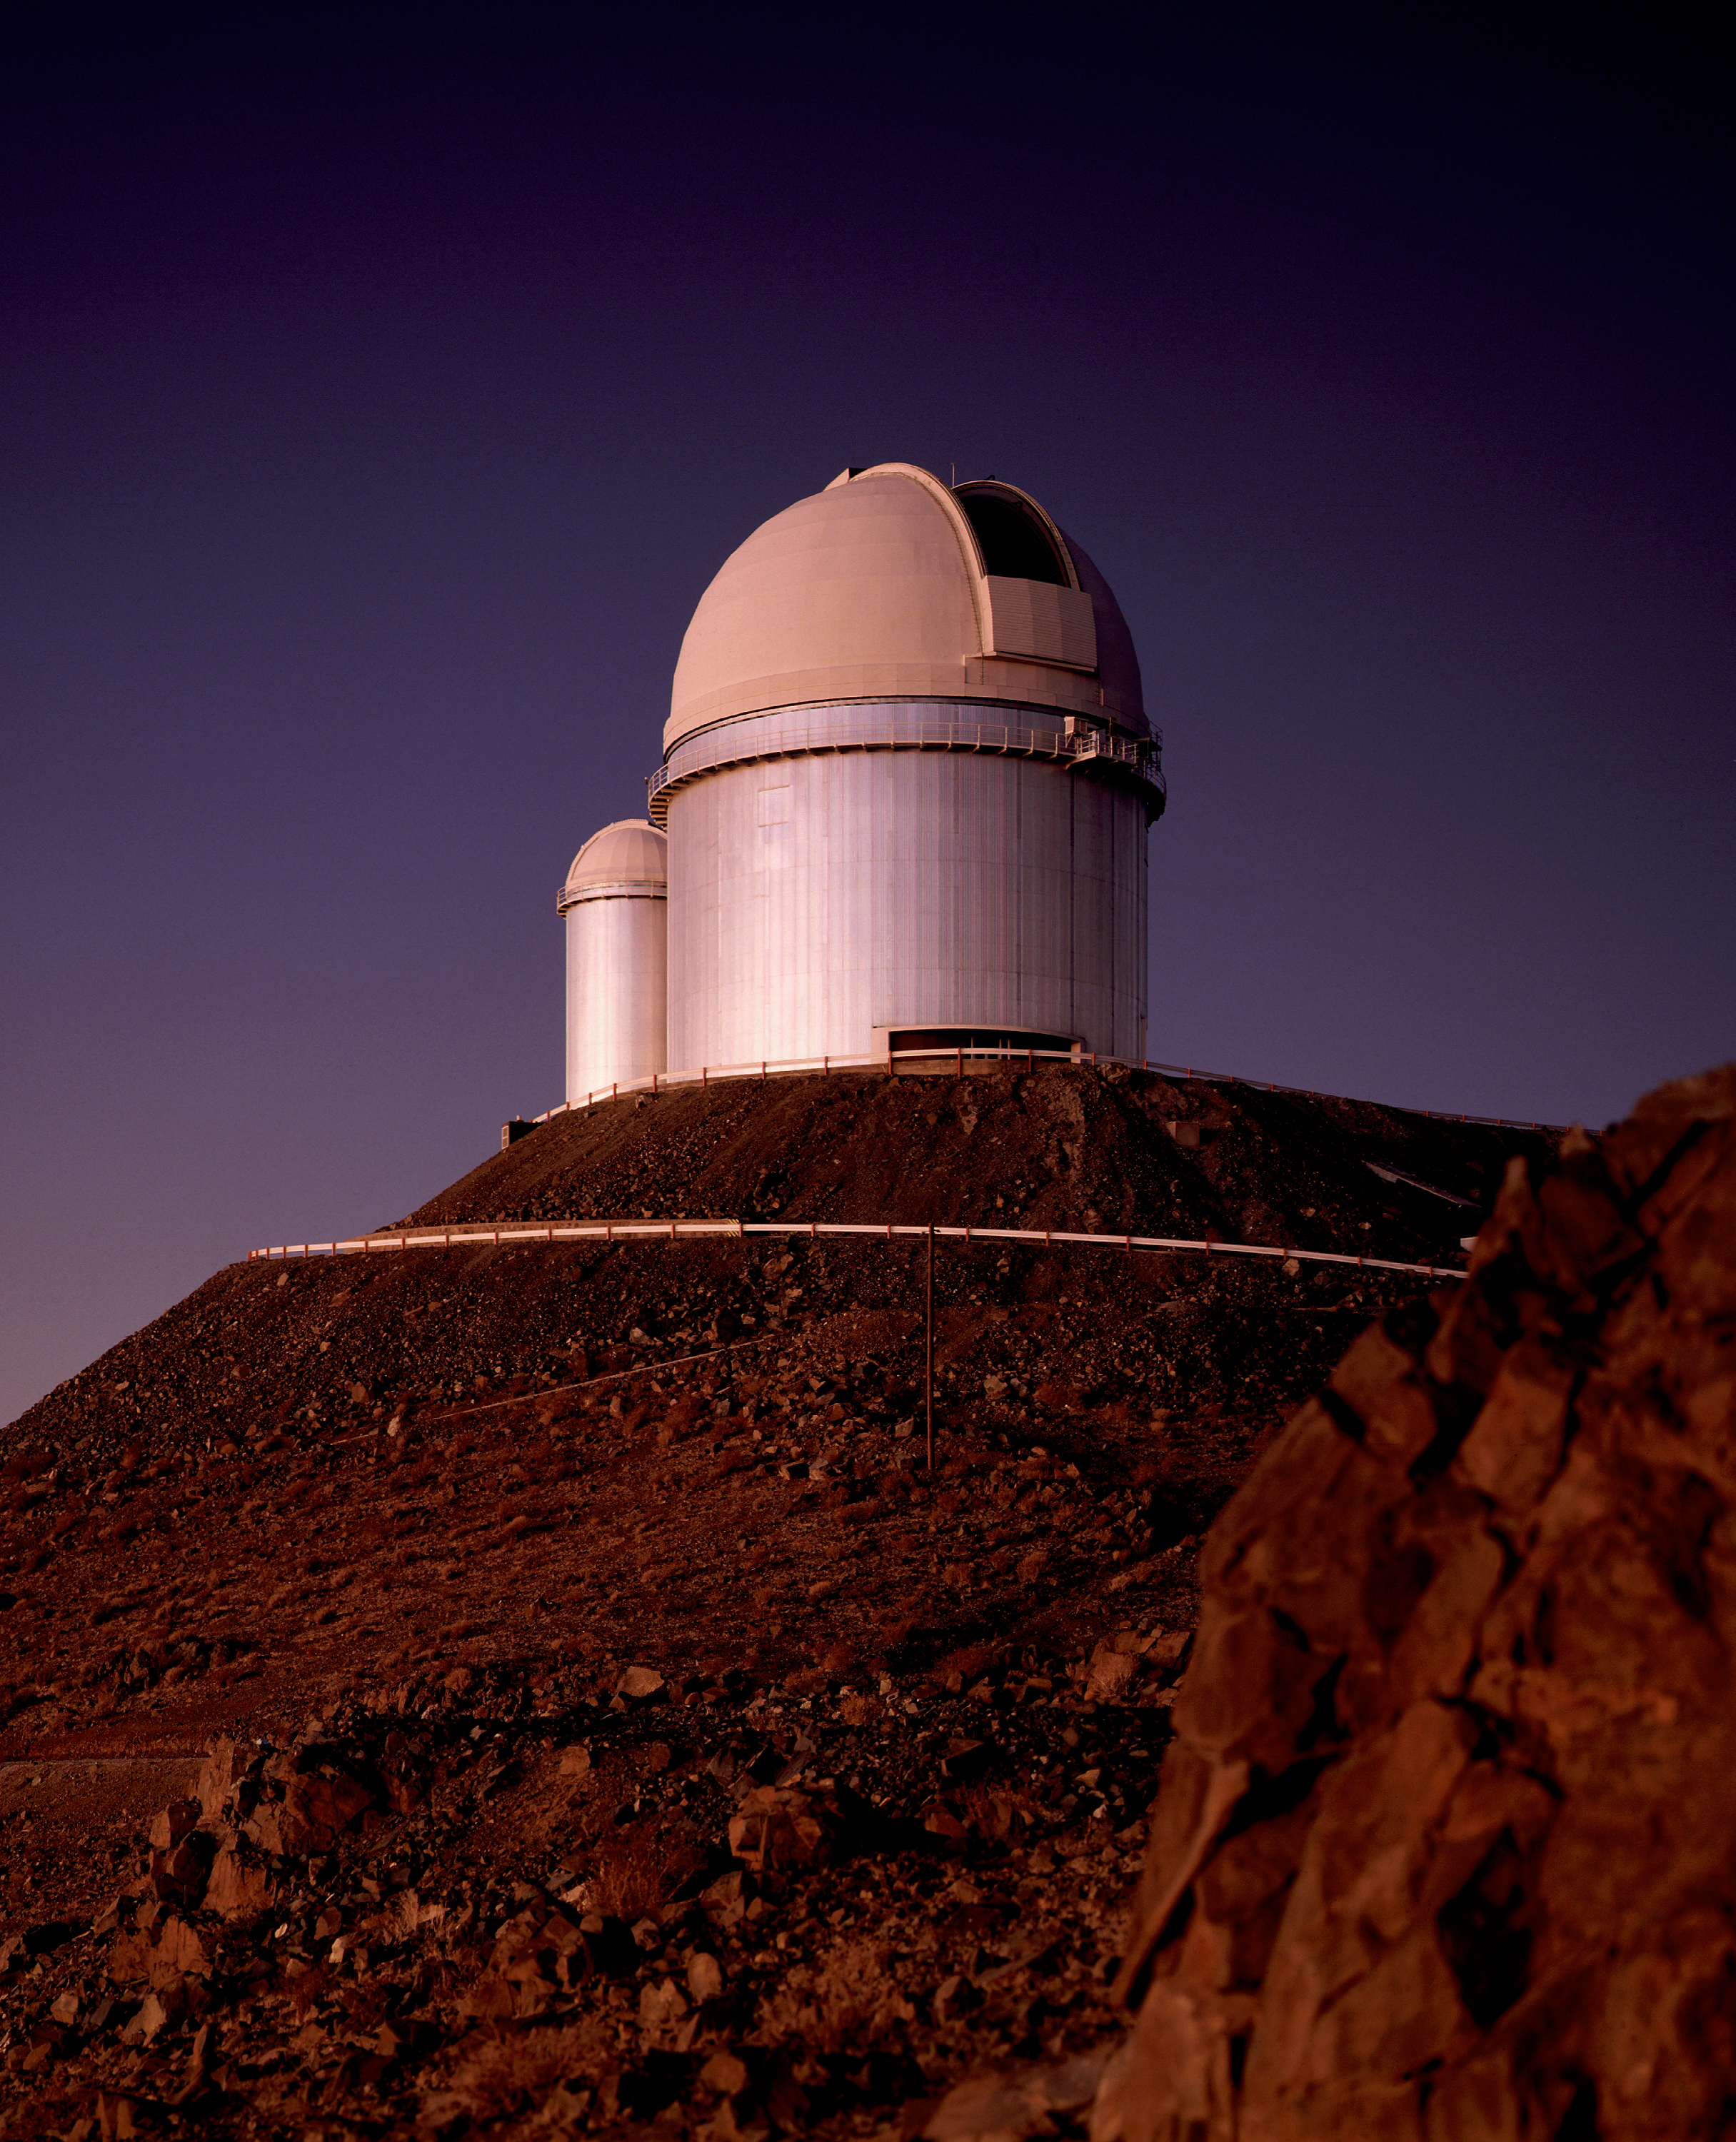

ESO 3.6-metre telescope – the dome

The ESO 3.6m Telescope was commissioned in 1977, and completely upgraded in 1999.

Credit: ESO/C.Madsen